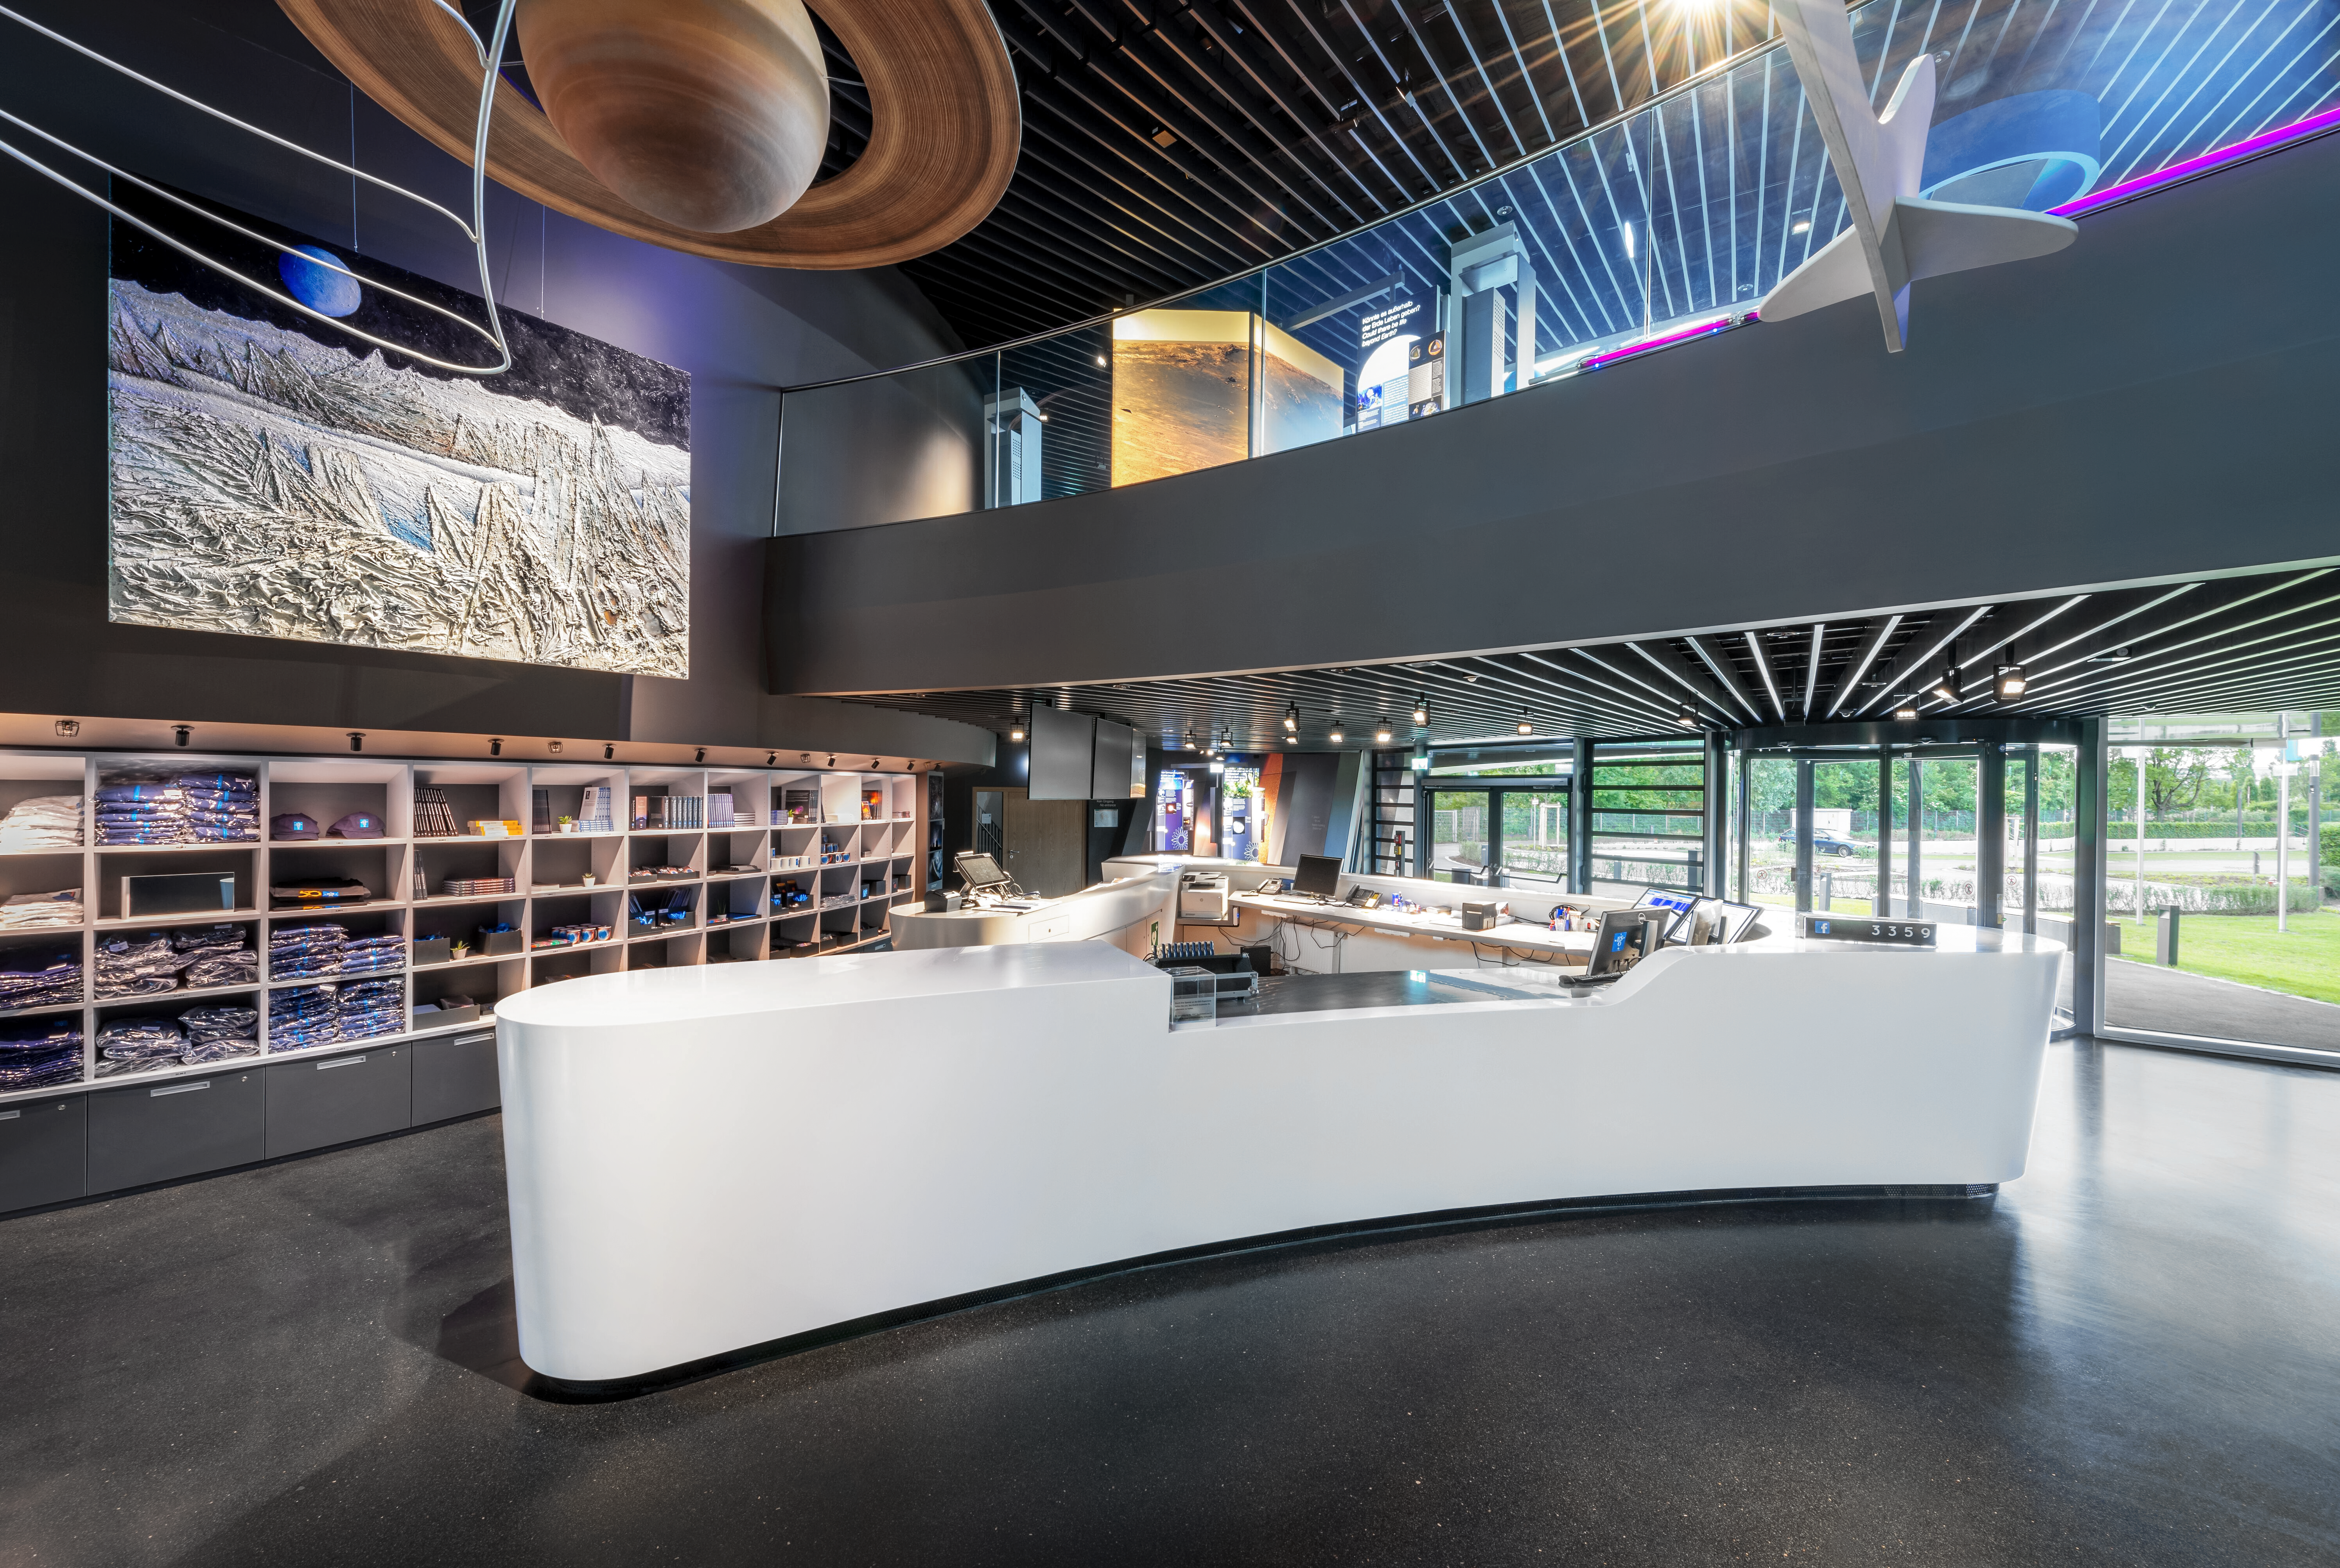

ESOshop in ESO Supernova

A view into the ESOshop, located behind the reception desk in the ESO Supernova Planetarium & Visitor Centre. It sells a variety of ESO and astronomy themed merchandise, including mugs, shirts, educational materials, toys, posters, and books.

Credit: Brillux, Sven Rahm Fotografie